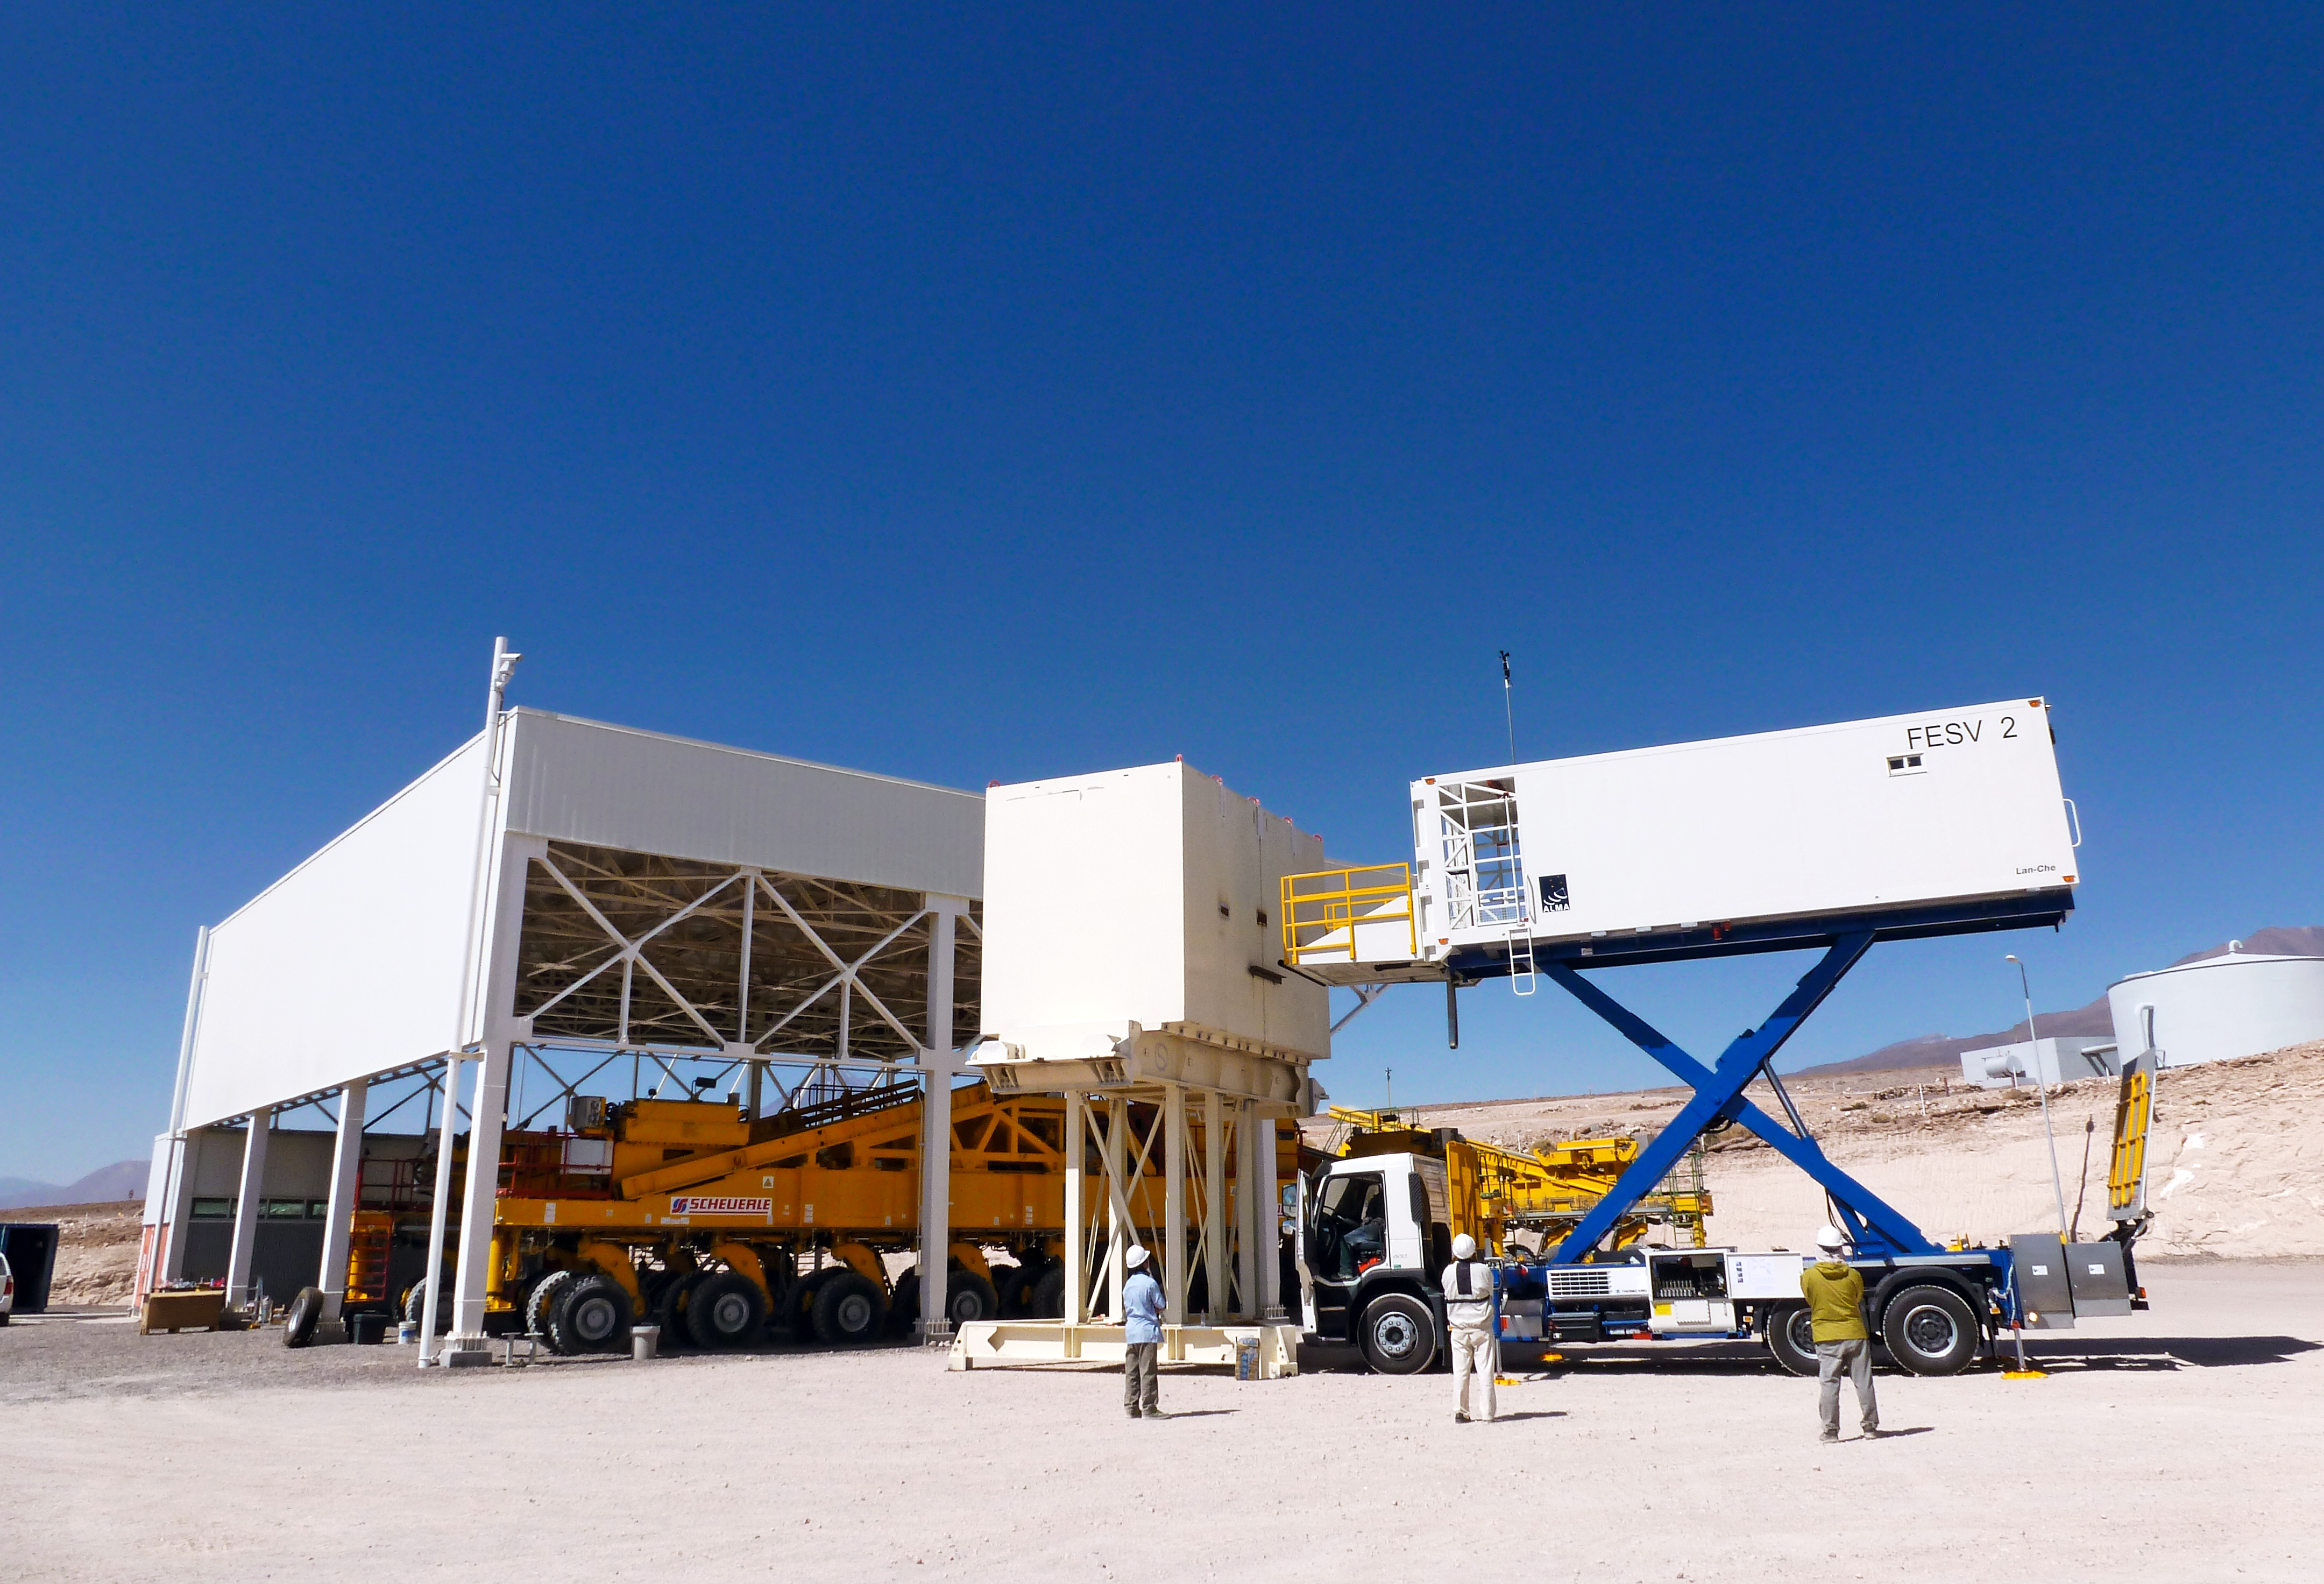

ALMA front end servicing vehicle and transporter

ALMA Front End Servicing Vehicle and Transporter vehicles. The Transporter carries antennas, while the Front End Servicing Vehicle allows engineers to service the antennas.

Credit: ESO